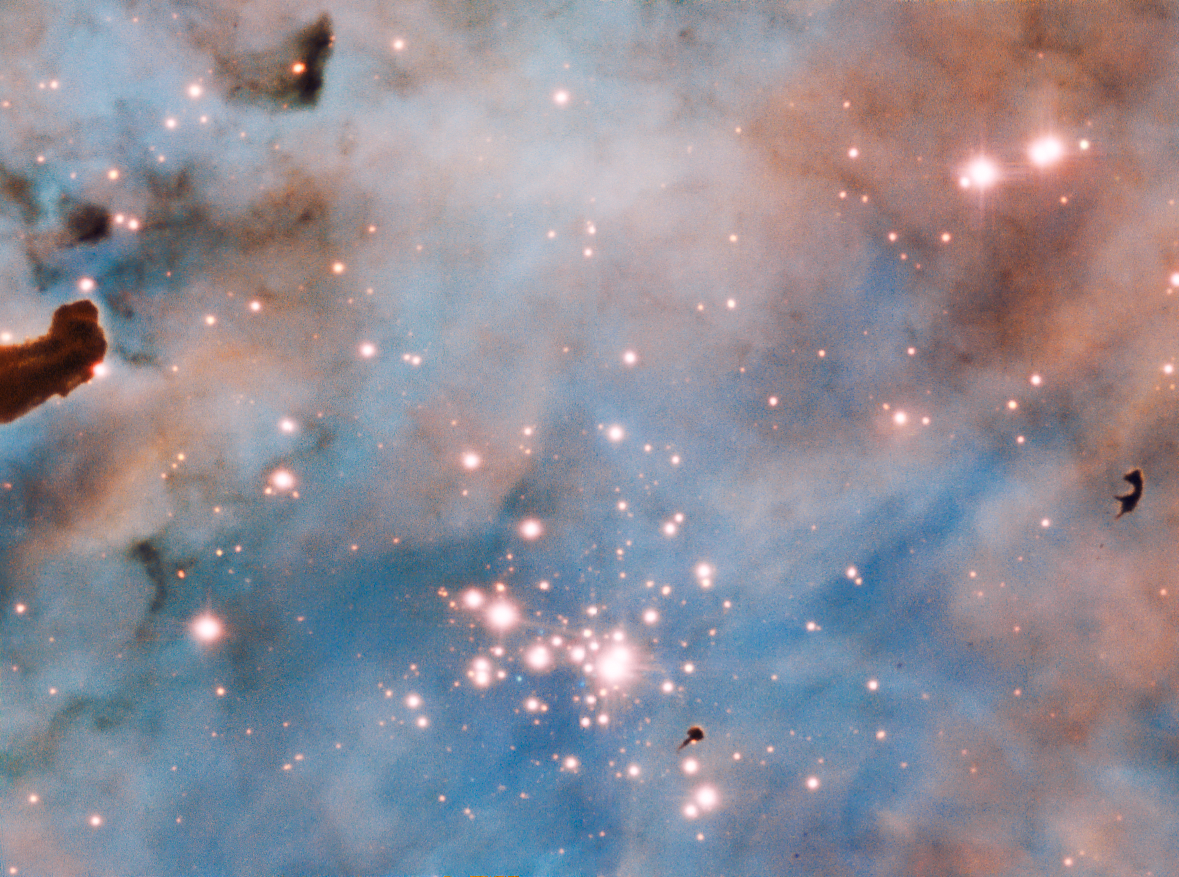

Bok Globule in the Carina Nebula

The prominent dark patches, in the central region and to the right of the image are a so called Bok globule: these are isolated and relatively small dark nebulae, containing dense dust and gas. These objects are still subjects of intense research as their structure and density remains somewhat a mystery.

Credit: ESO/A. McLeod